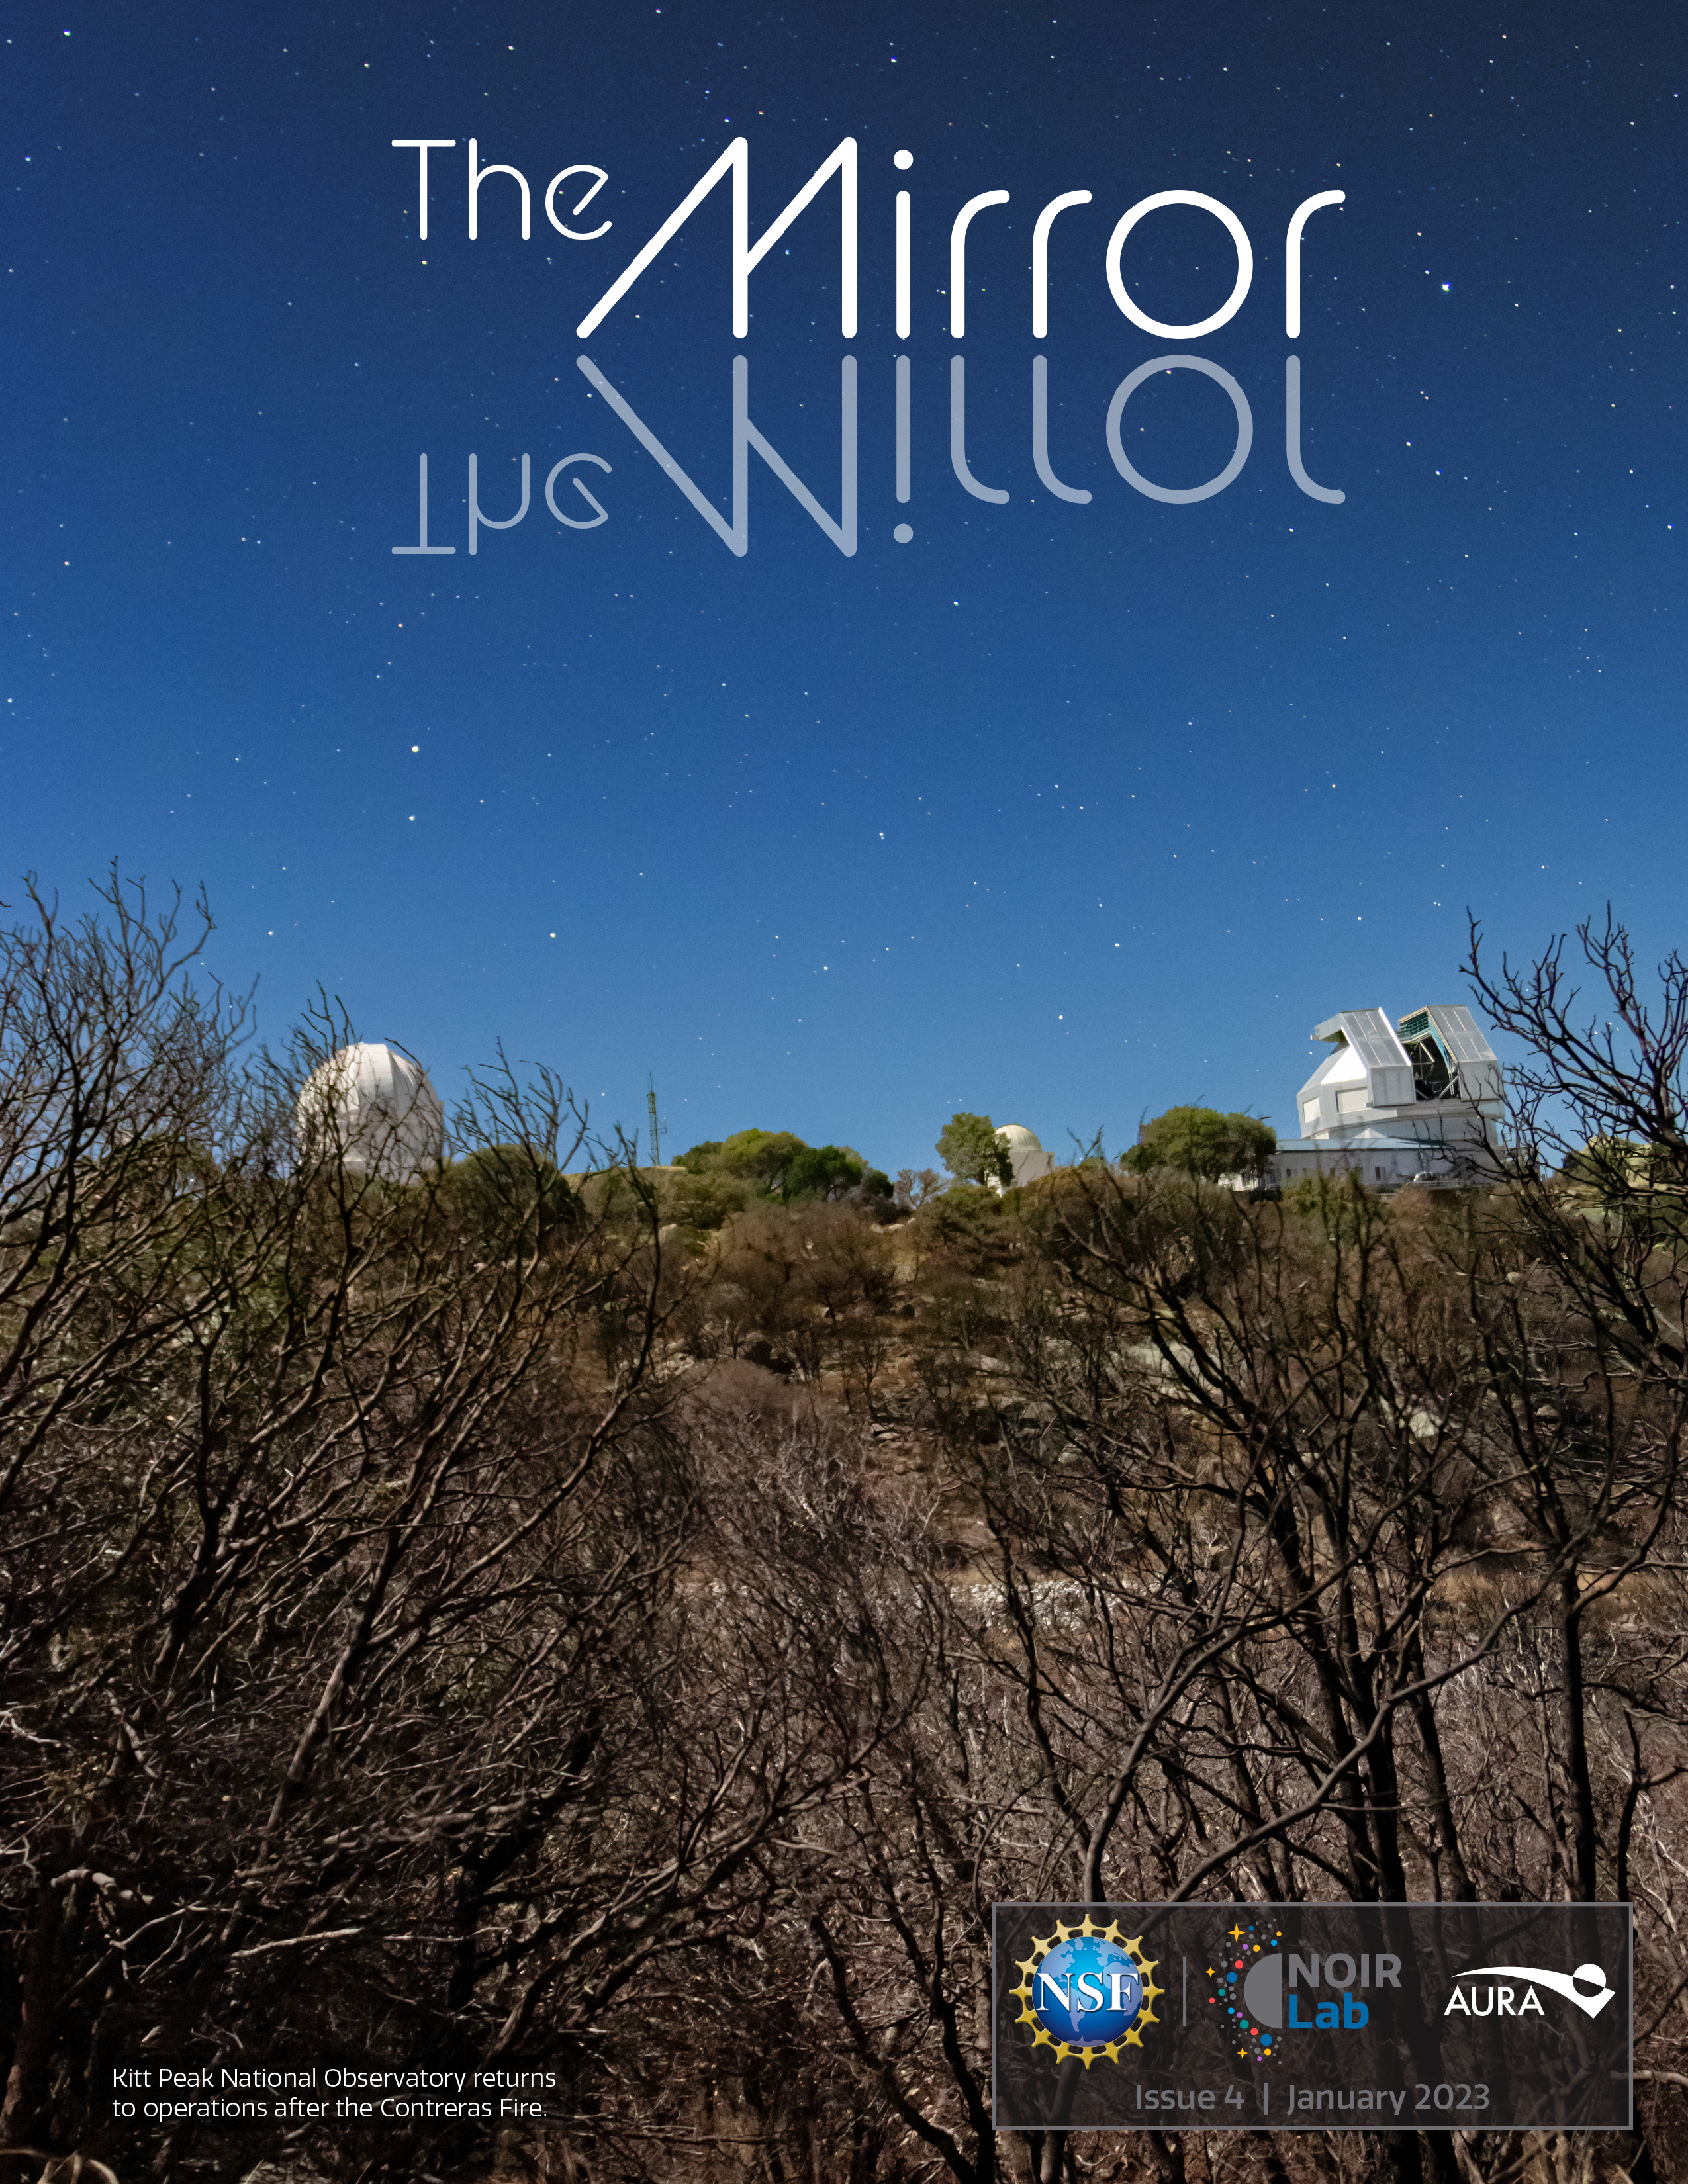

NOIRLab Mirror: Issue 04

Credit: KPNO/NOIRLab/NSF/AURA/R. Sparks